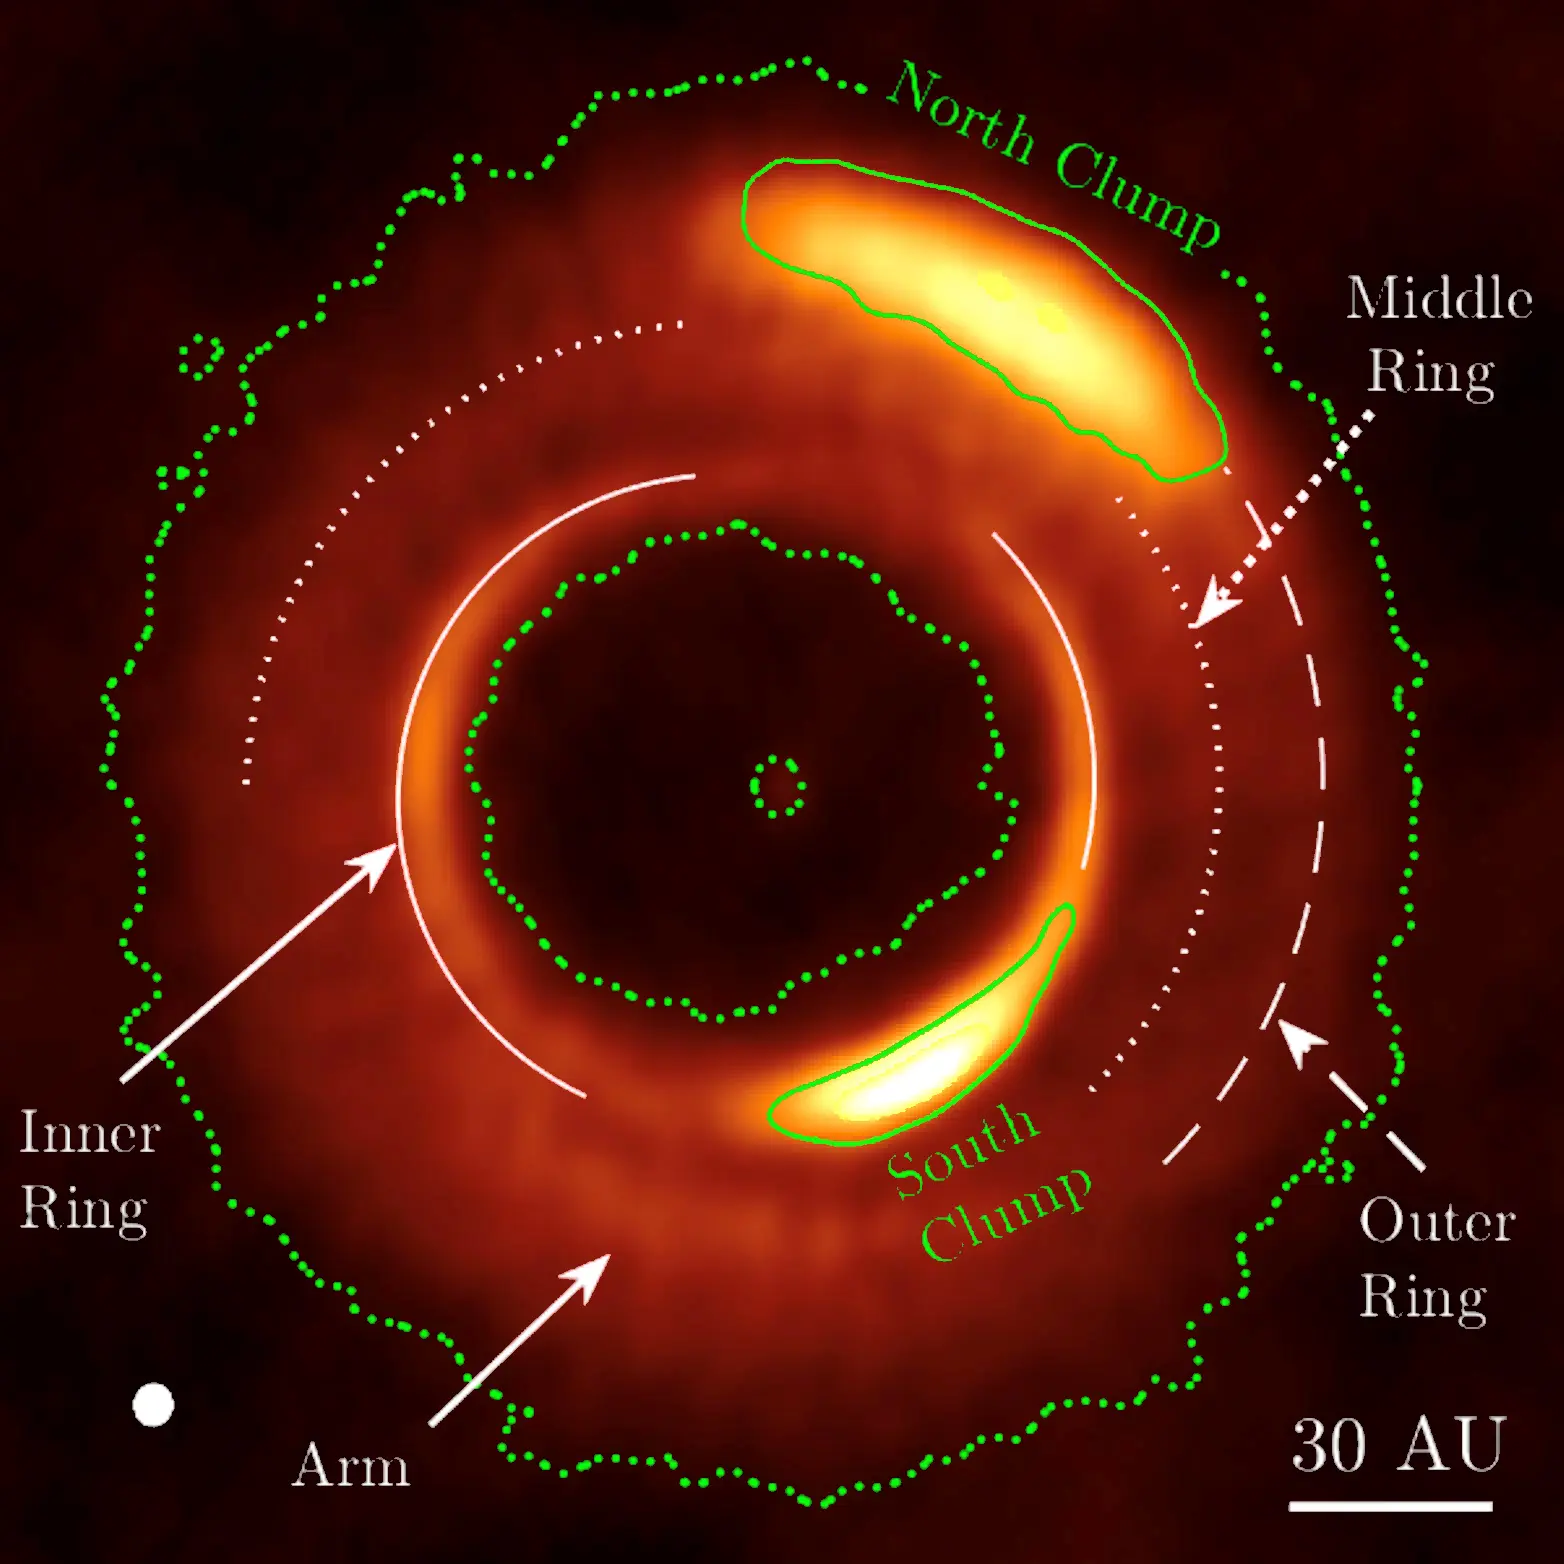

Various disk structures are marked

Various disk structures are marked. The green dotted contours mark the boundaries of the disk; the small circle at the center roughly marks the location of the star; the two green solid contours represent the extent of the two bright clumps; the solid, dotted and dashed white arcs trace out the inner, middle, and outer rings, respectively; and the arrow points out the spiral arm. The resolution (beam size, ~6.5 AU) of the image is labeled at the lower left corner.

Credit: ALMA (ESO/NAOJ/NRAO)